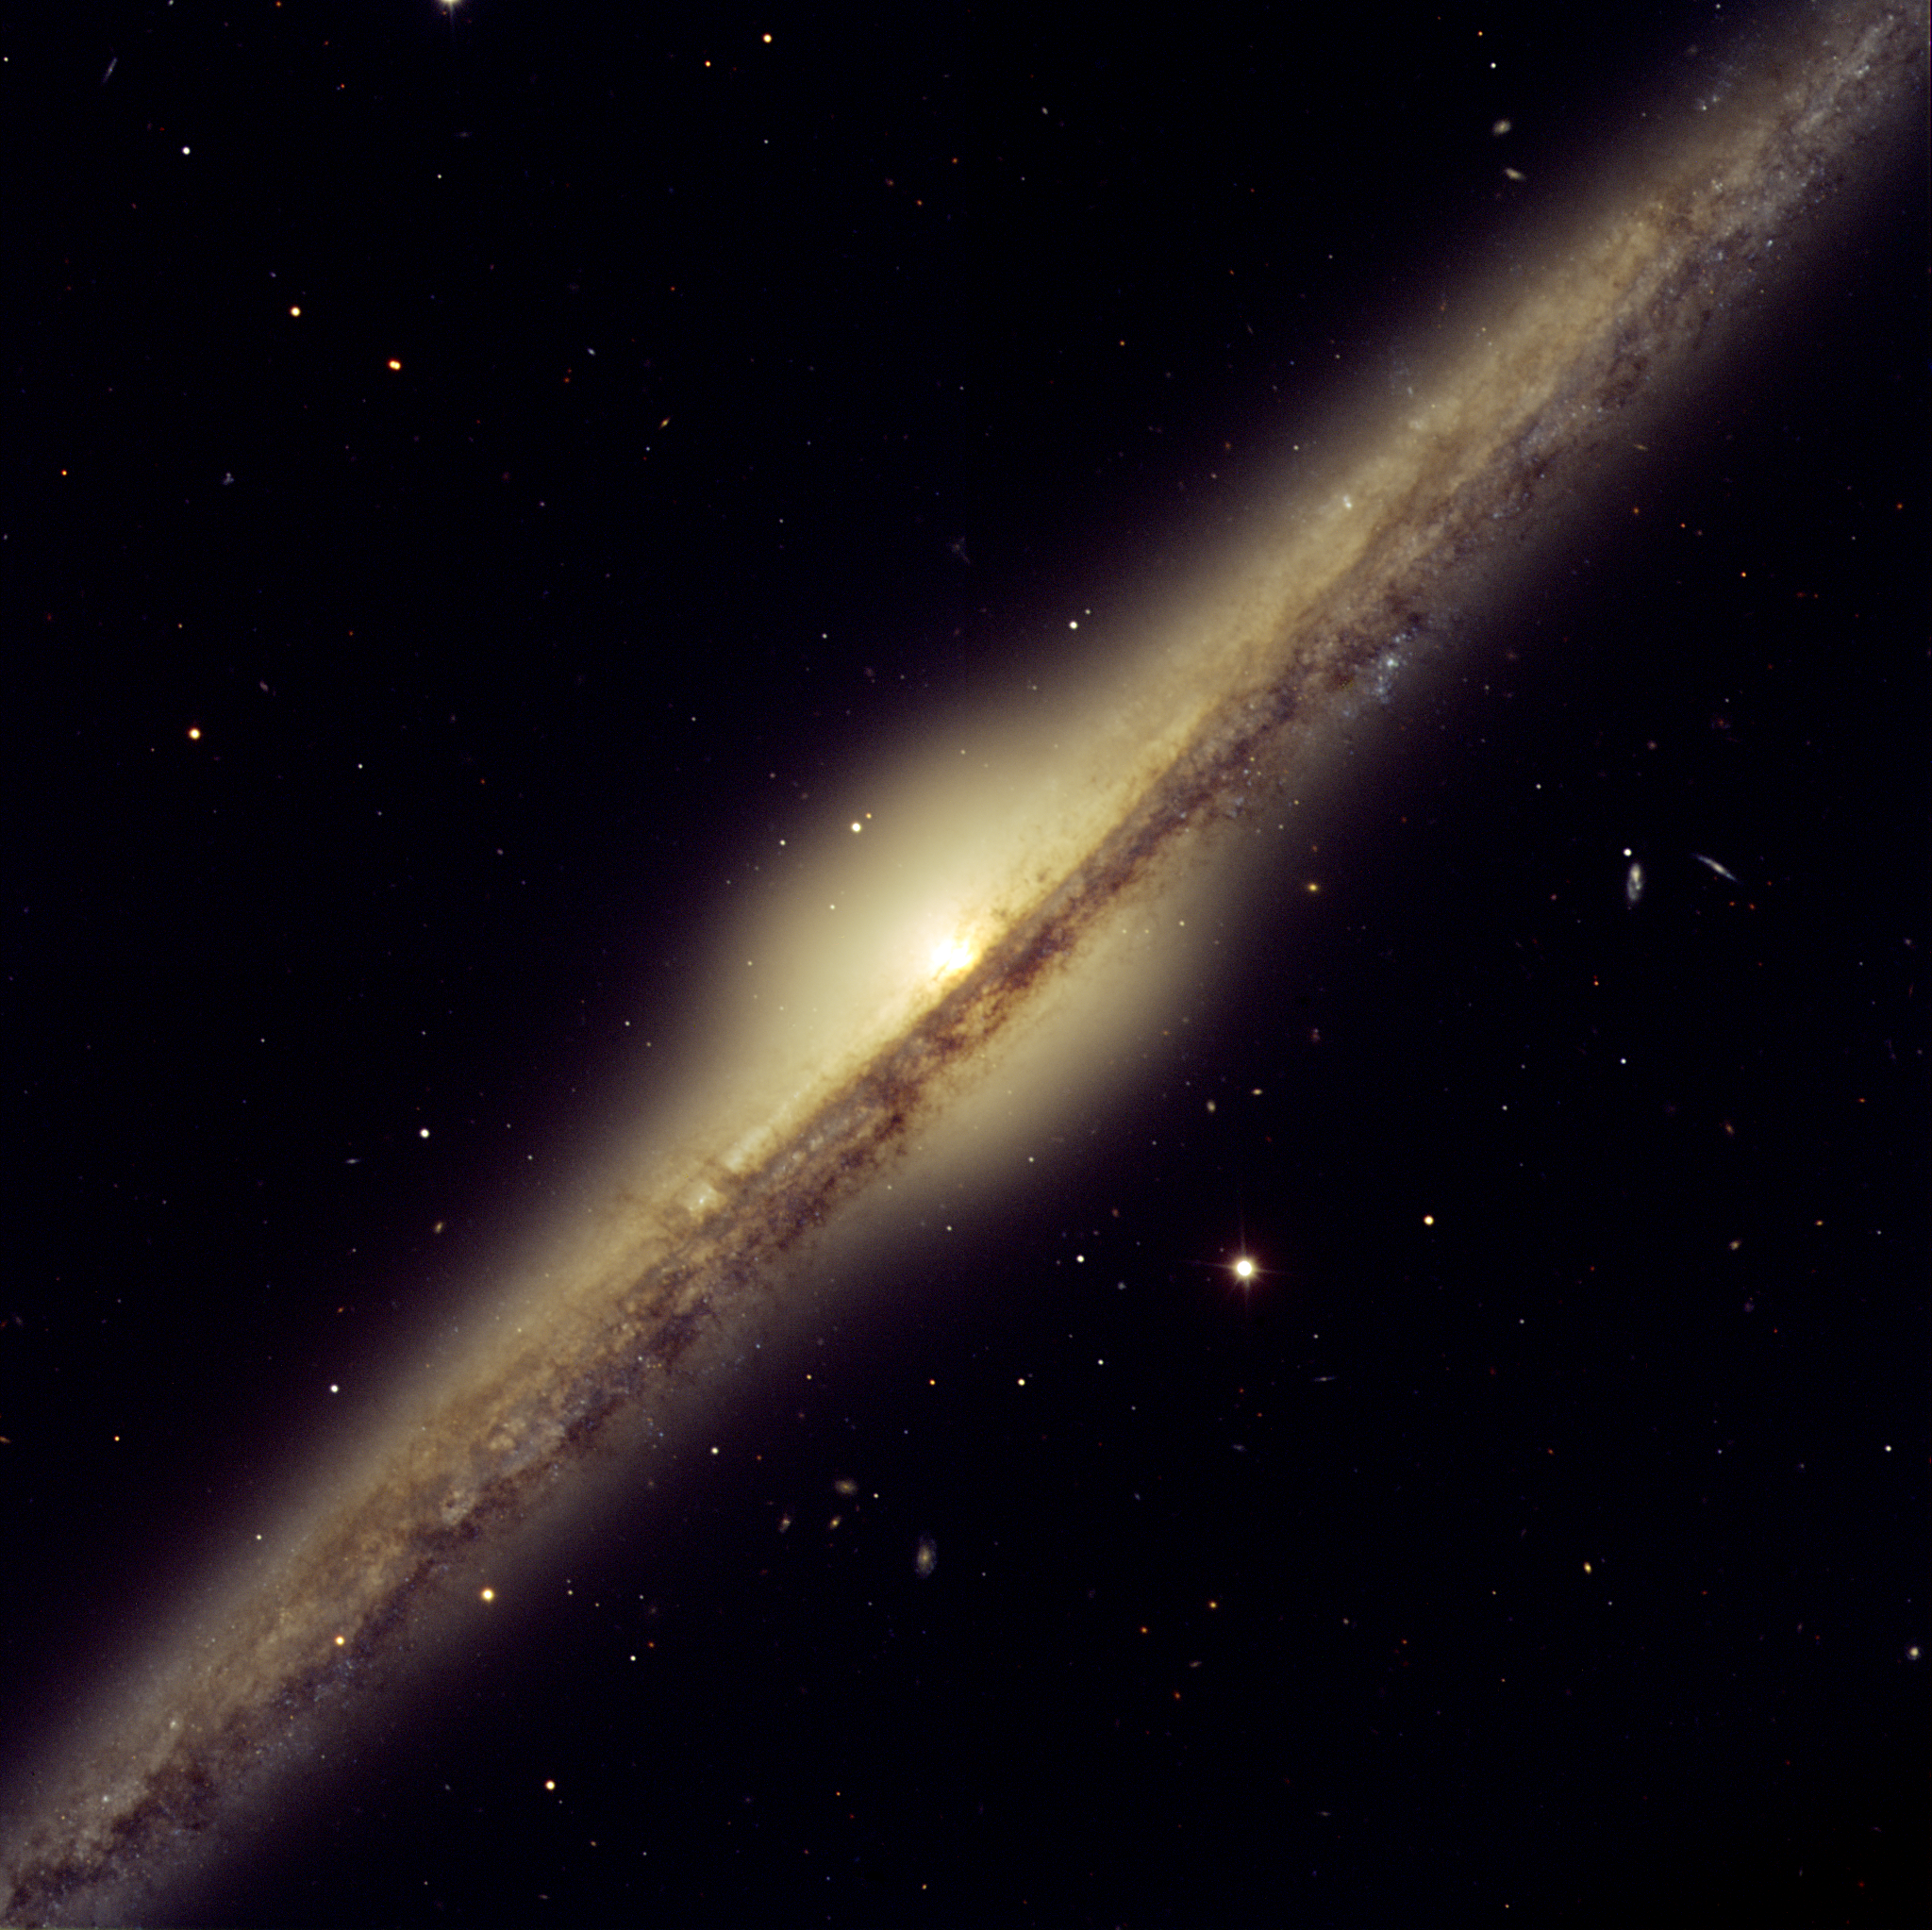

Spiral galaxy NGC 4565

The first galaxy pictured here is NGC 4565, which for obvious reasons is also called the Needle Galaxy. First spotted in 1785 by Uranus' discoverer, Sir William Herschel (1738-1822), this is one of the most famous example of an edge-on spiral galaxy and is located some 30 million light-years away in the constellation Coma Berenices (Berenice's Hair). It displays a bright yellowish central bulge that juts out above most impressive dust lanes.

Because it is relatively close (it is only 12 times farther away than Messier 31, the Andromeda galaxy, which is the major galaxy closest to us) and relatively large (roughly one third larger than the Milky Way), it does not fit entirely into the field of view of the FORS instrument (about 7 x 7 arcmin2).

Many background galaxies are also visible in this FORS image, giving full meaning to their nickname of "island universes".

Credit: ESO